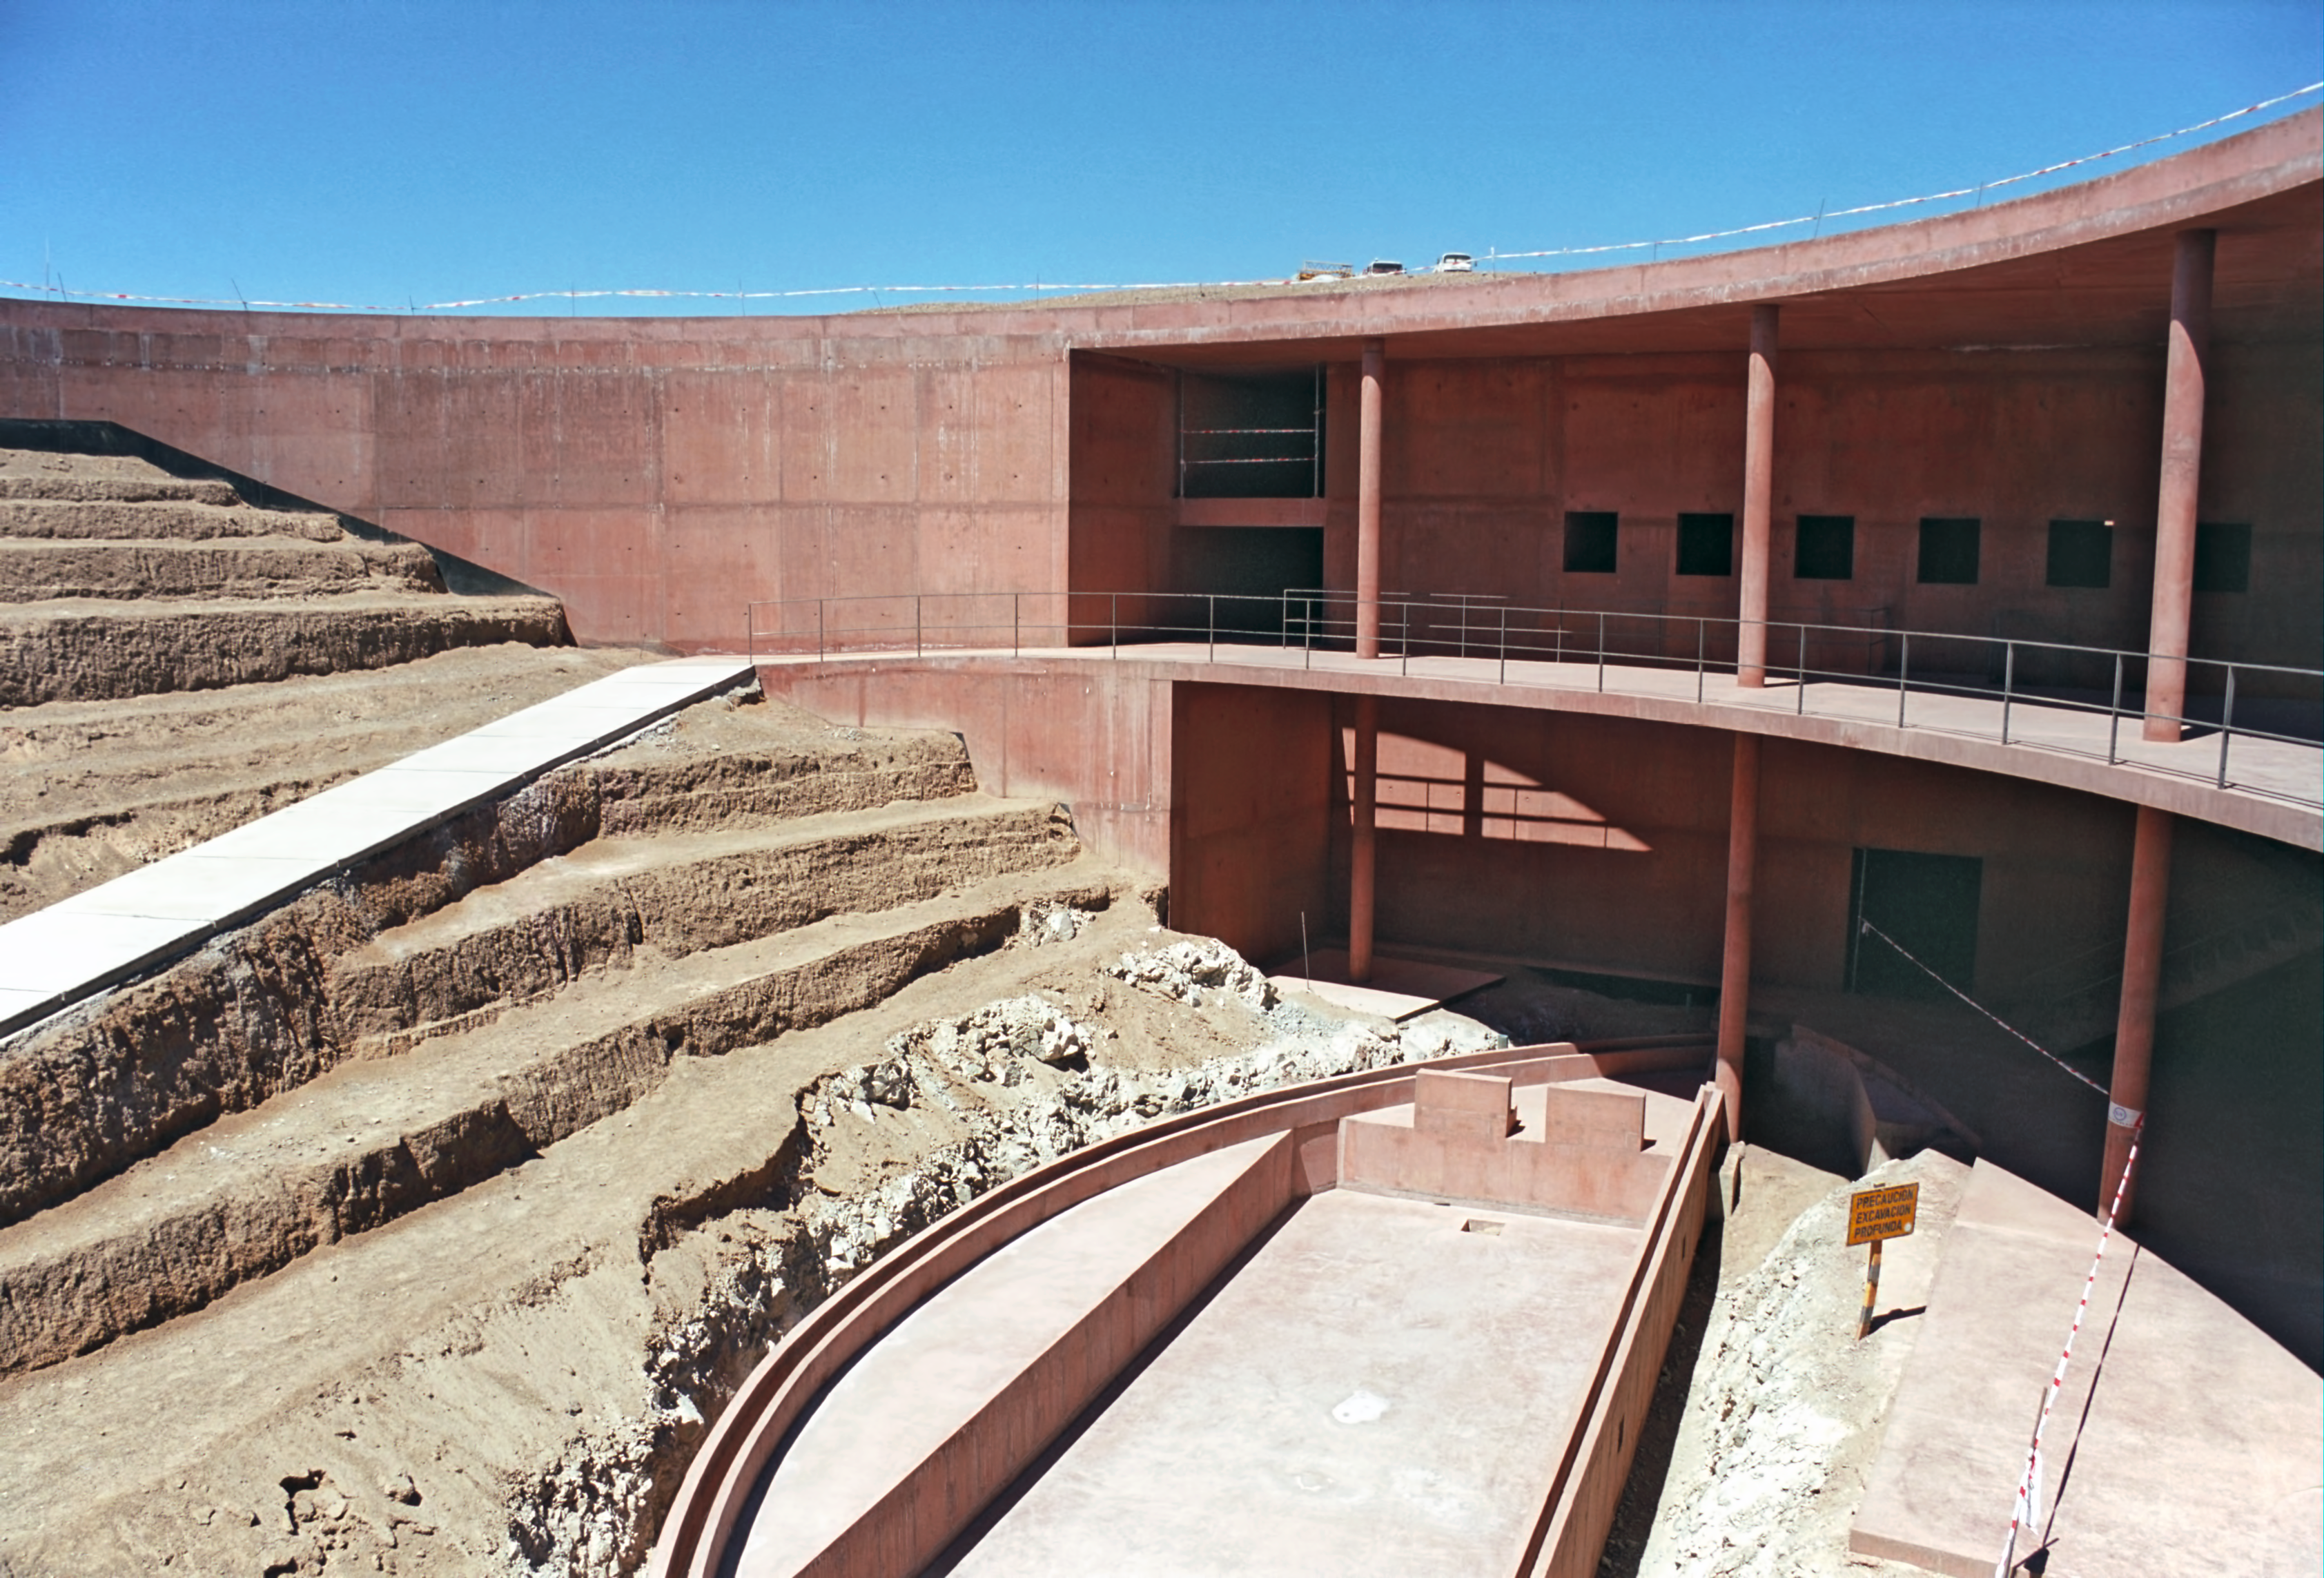

ESO's Paranal Residencia under construction

The historical photograph shows the Residencia under construction at the end of 2000. The building was designed by German architecture firm Auer+Weber, and is based around a subterranean L-shape. The building materials have the same colour as the desert, to help it blend into the landscape, and the partially completed central area of the Residencia is reminiscent of an amphitheatre, with stone tiers open to the cloudless sky.

This is the historical image from the Then and Now comparison Picture of the Week, An Oasis for Astronomers.

Credit: ESO/G.Hüdepohl (atacamaphoto.com)